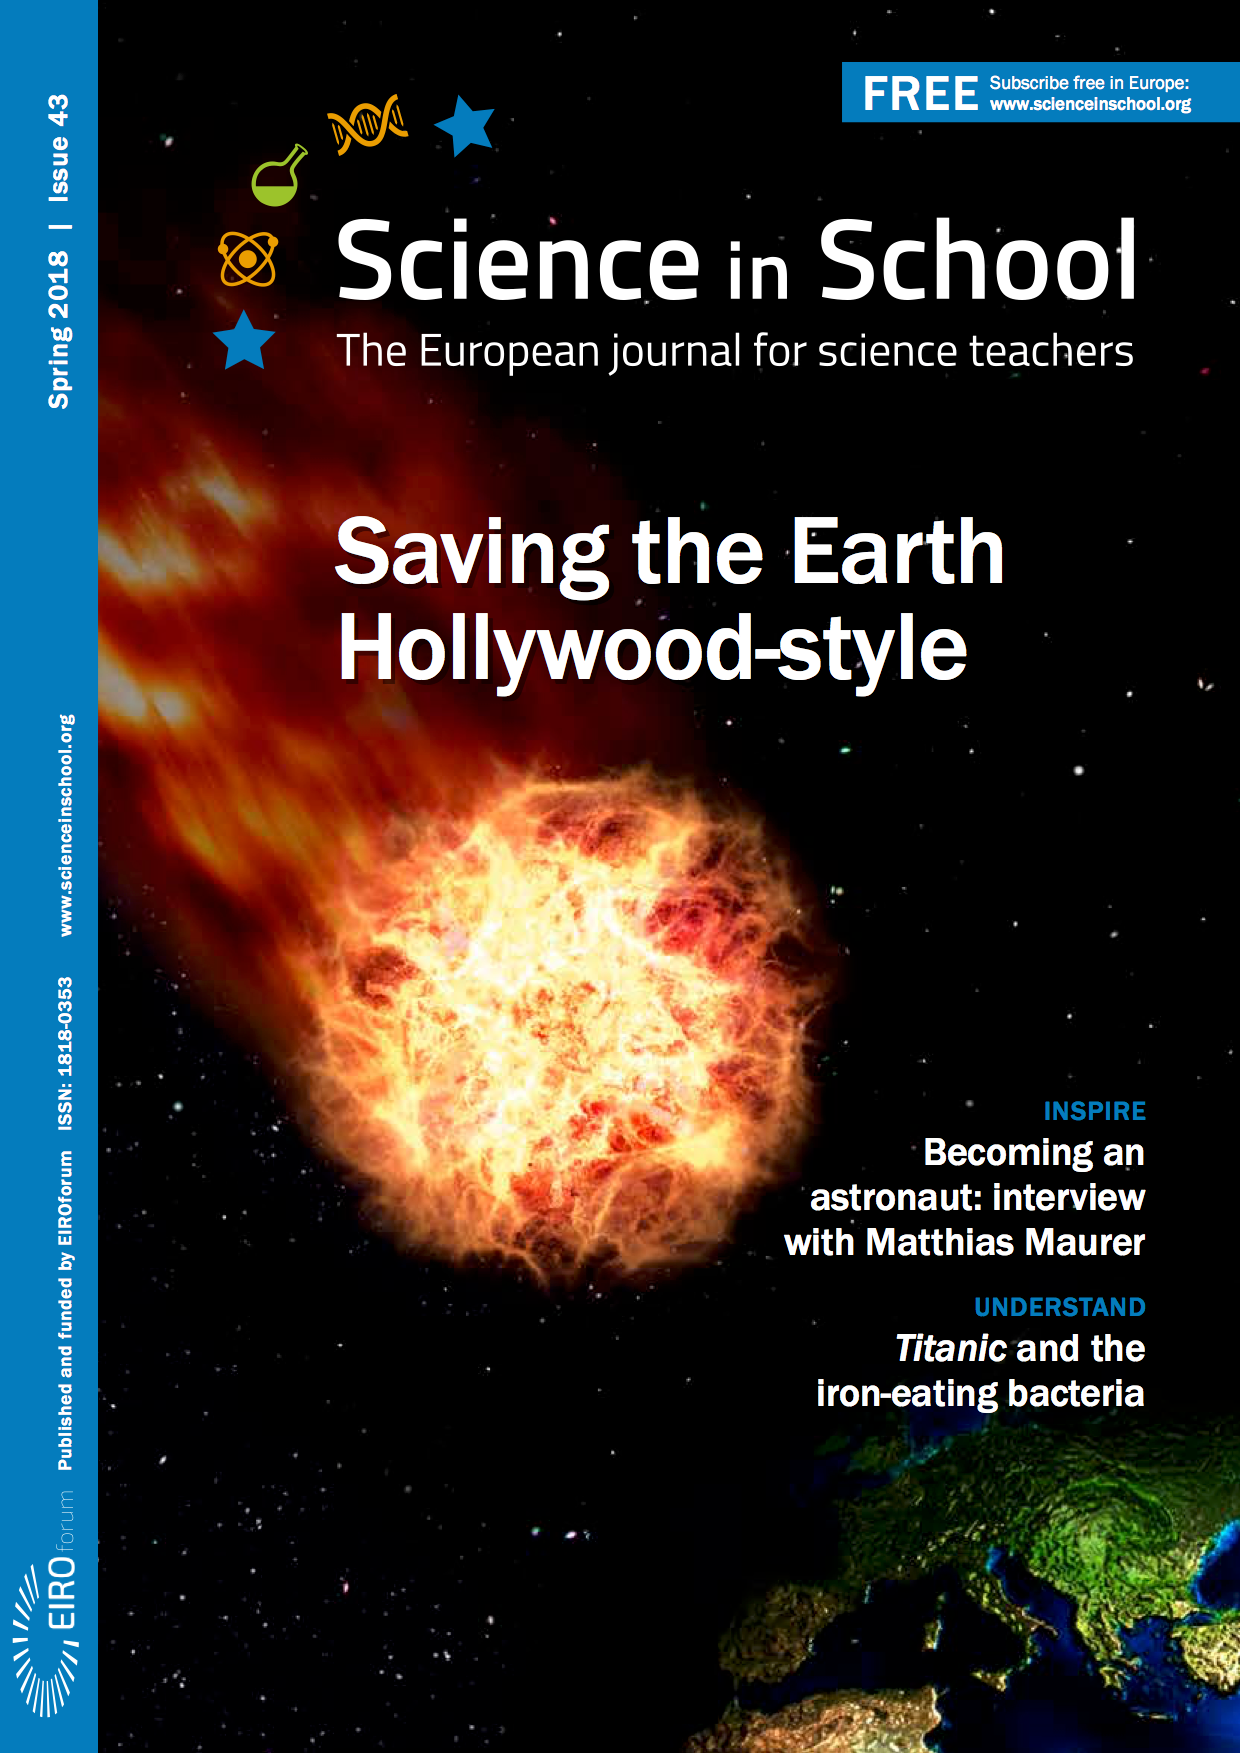

Front cover of Science in School: Issue 43

Front cover of Science in School: Issue 43

Credit: ESO